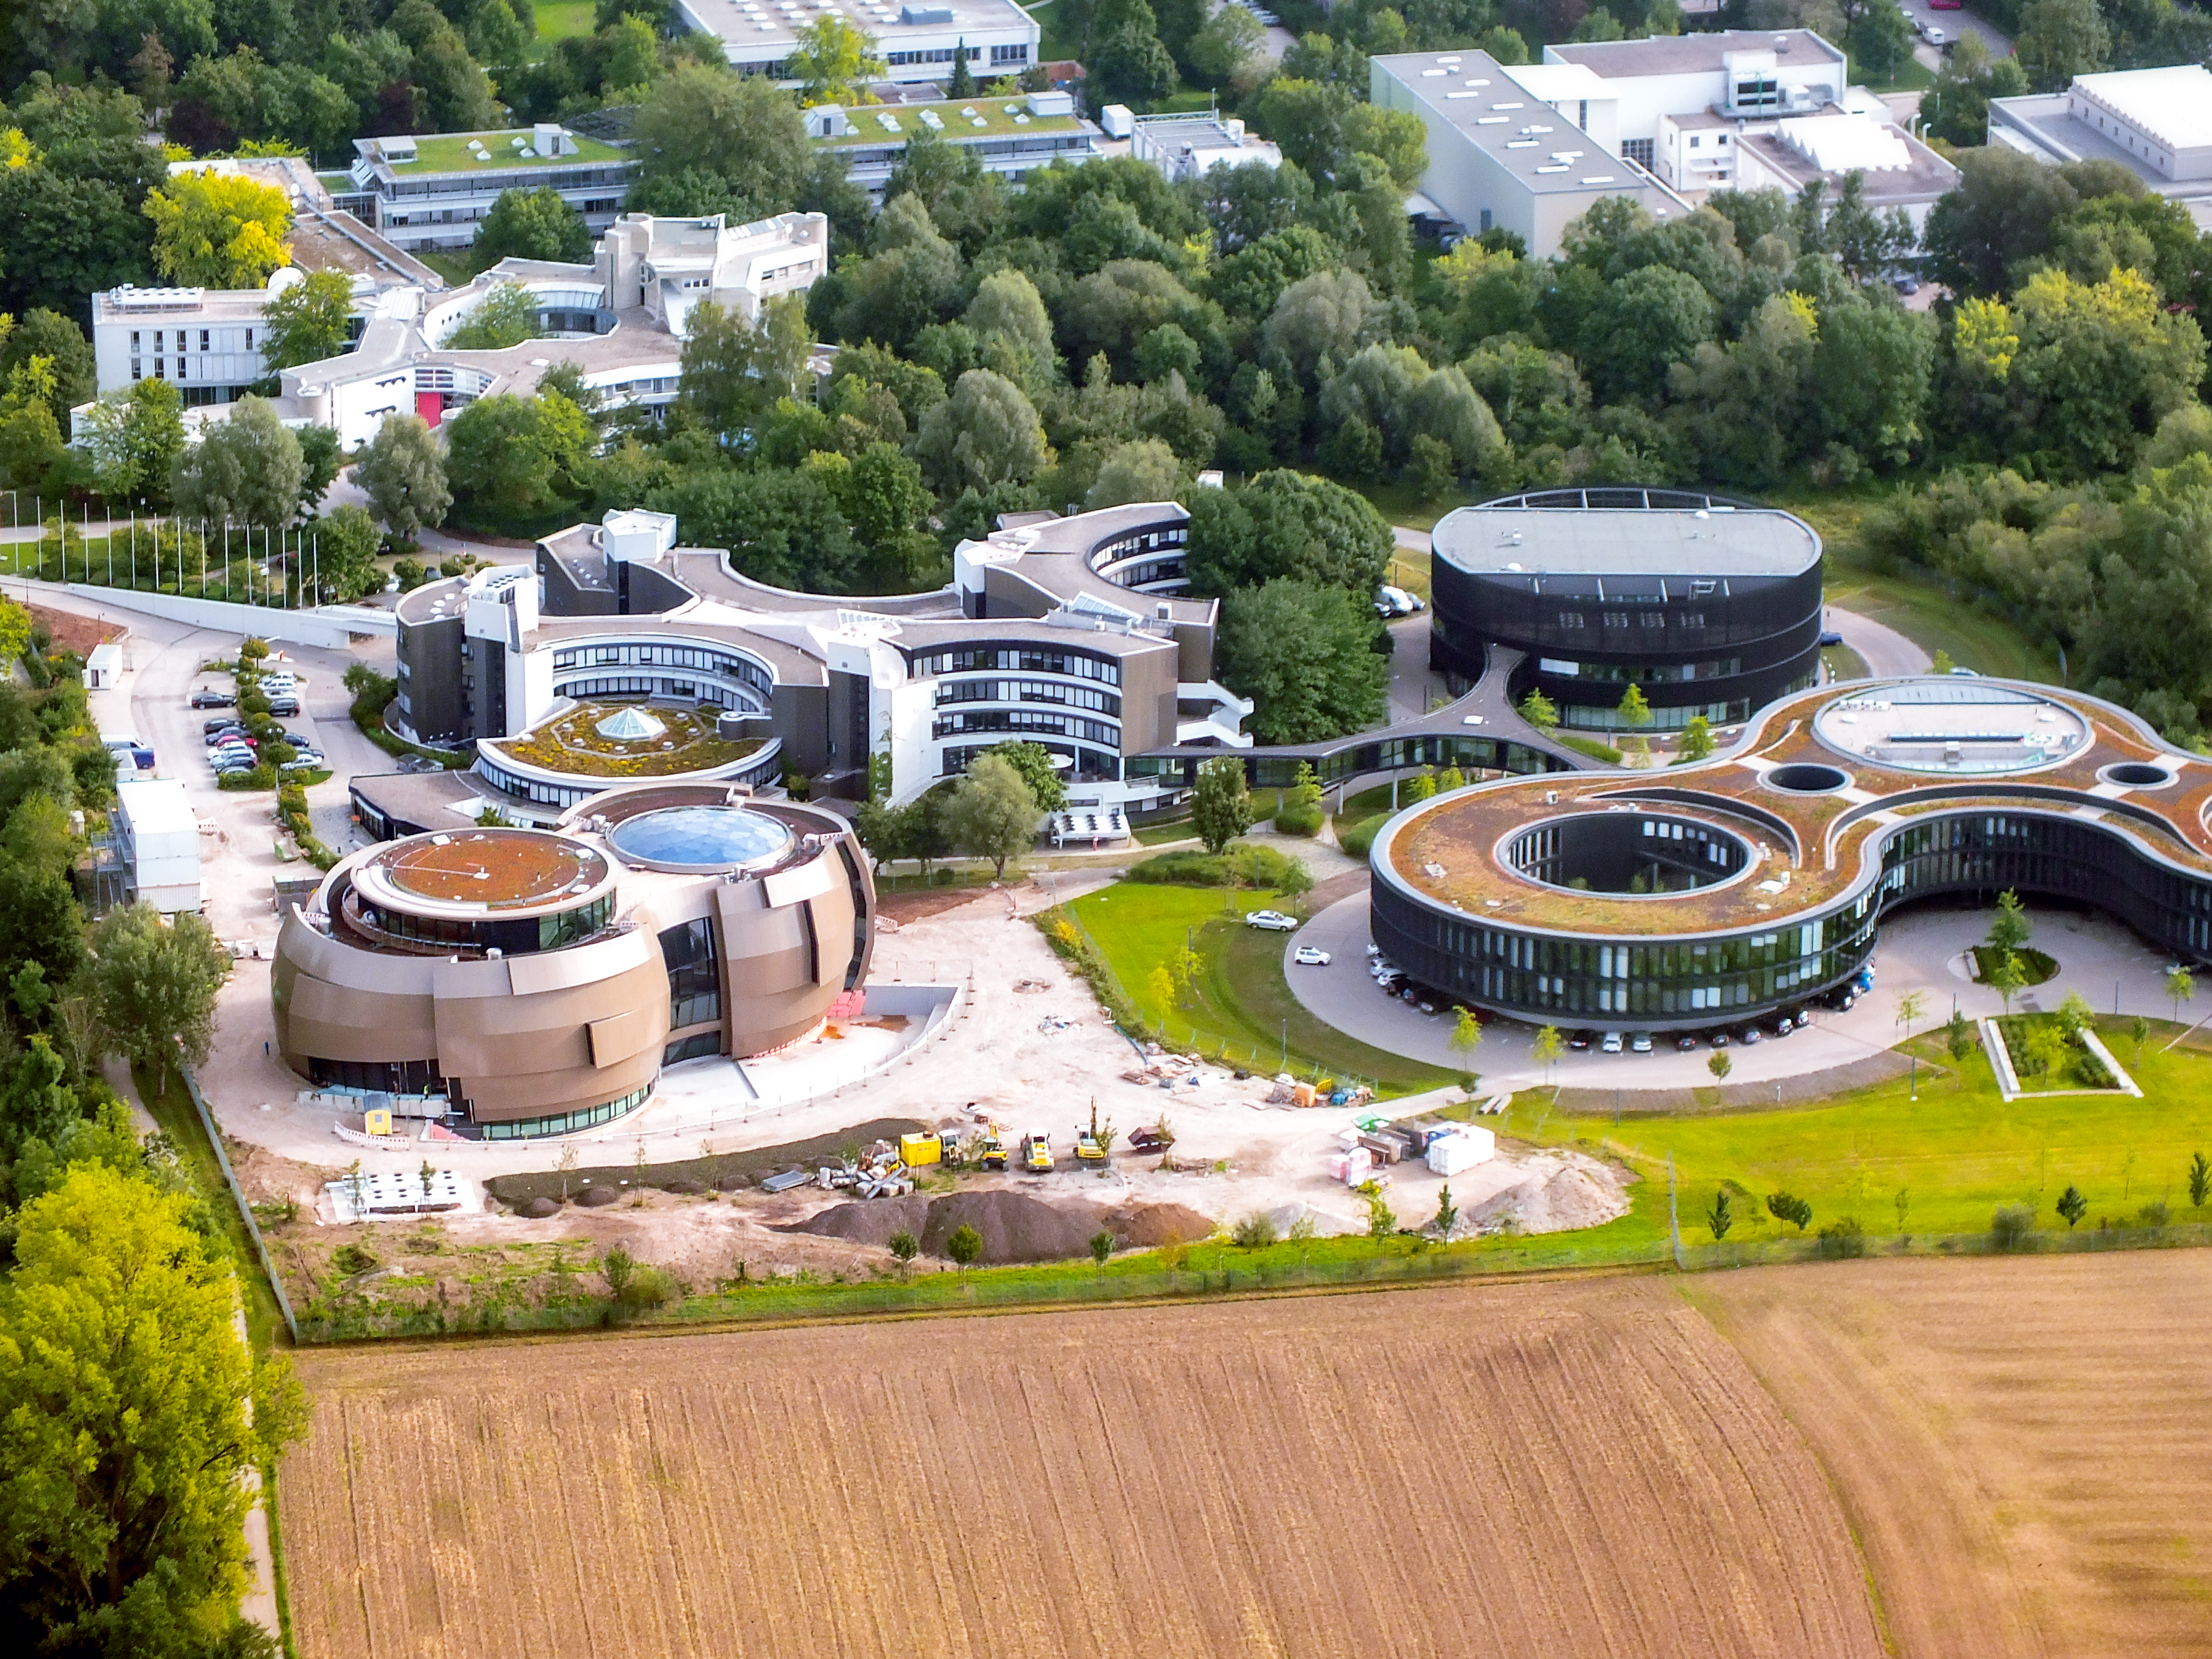

ESO Headquarters in Germany

Aerial view of the Headquarters of the European Soutern Observatory (ESO) in Garching bei München, Germany. The new buildings A, B, C and D. with the ESO Supernova Planetarium & Visitor Centre at the top.

The ESO Supernova Planetarium & Visitor Centre is still under construction and will open in 2018.

Credit: Ernst A. Graf/ESOESO